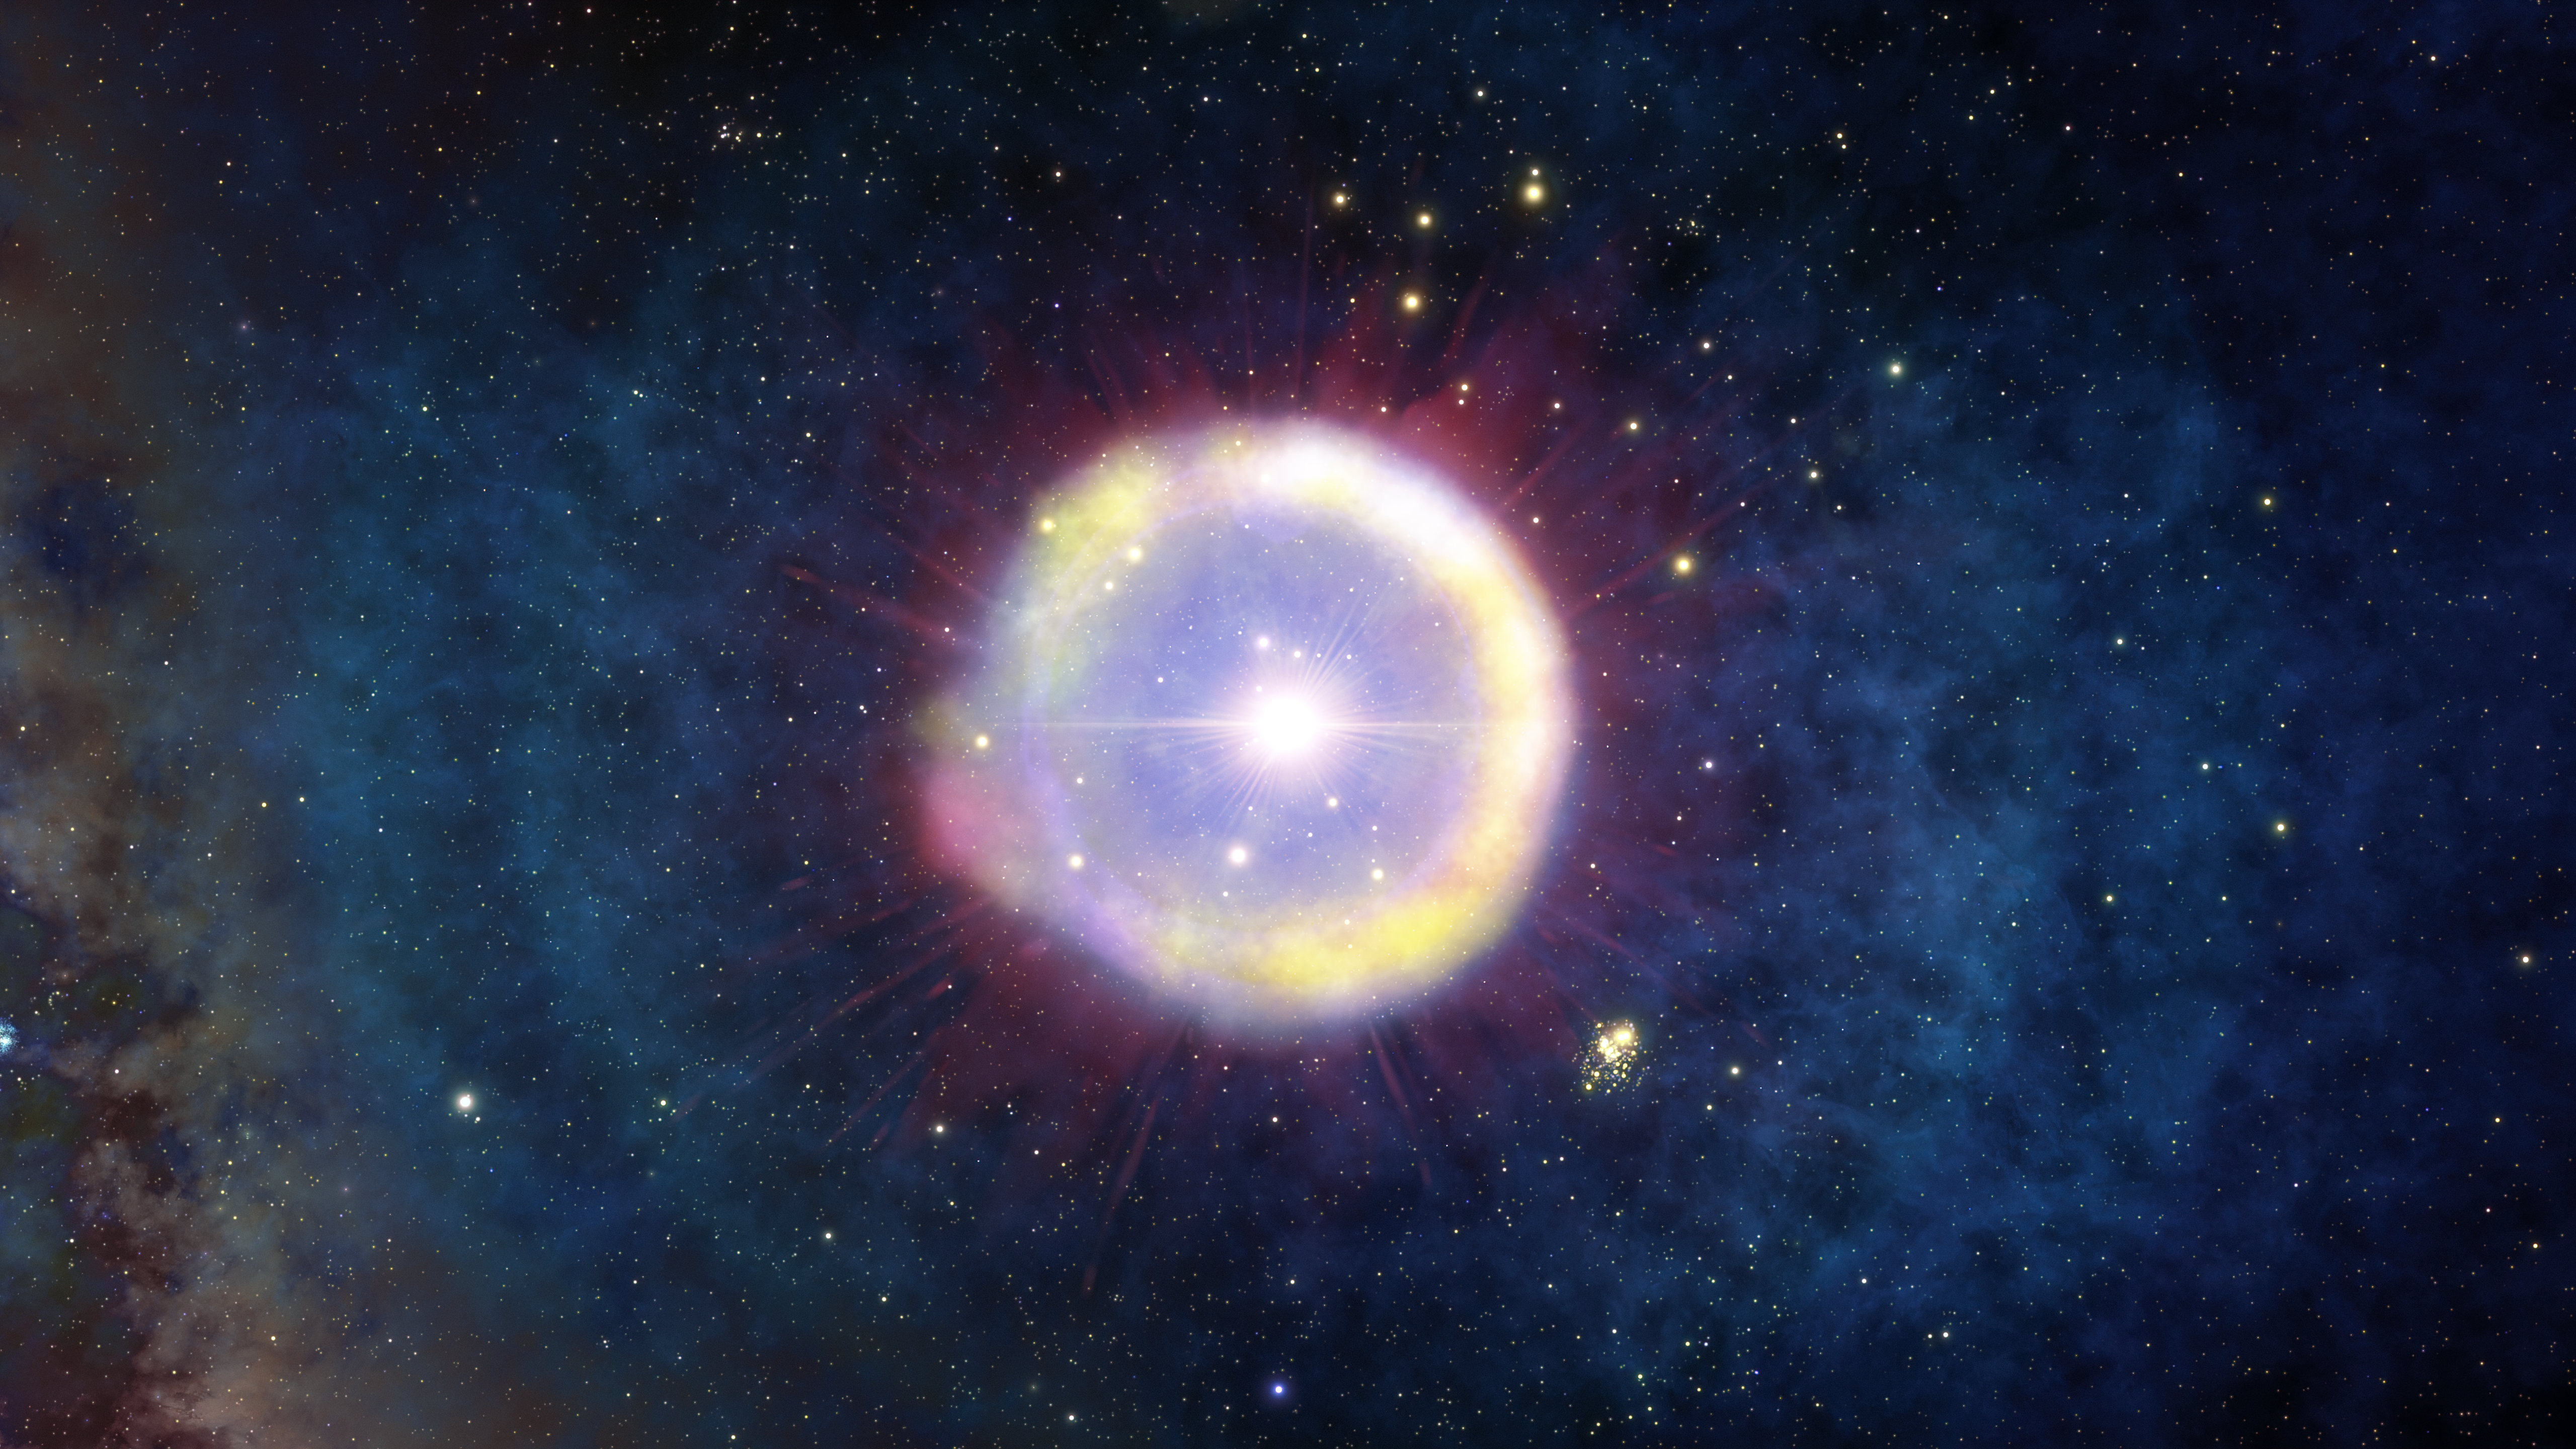

Massive, Population III Star in the Early Universe

This artist’s impression shows a field of Population III stars as they would have appeared a mere 100 million years after the Big Bang. Astronomers may have discovered the first signs of their ancient chemical remains in the clouds surrounding one of the most distant quasars ever detected

Credit: NOIRLab/NSF/AURA/J. da Silva/Spaceengine/M. Zamani